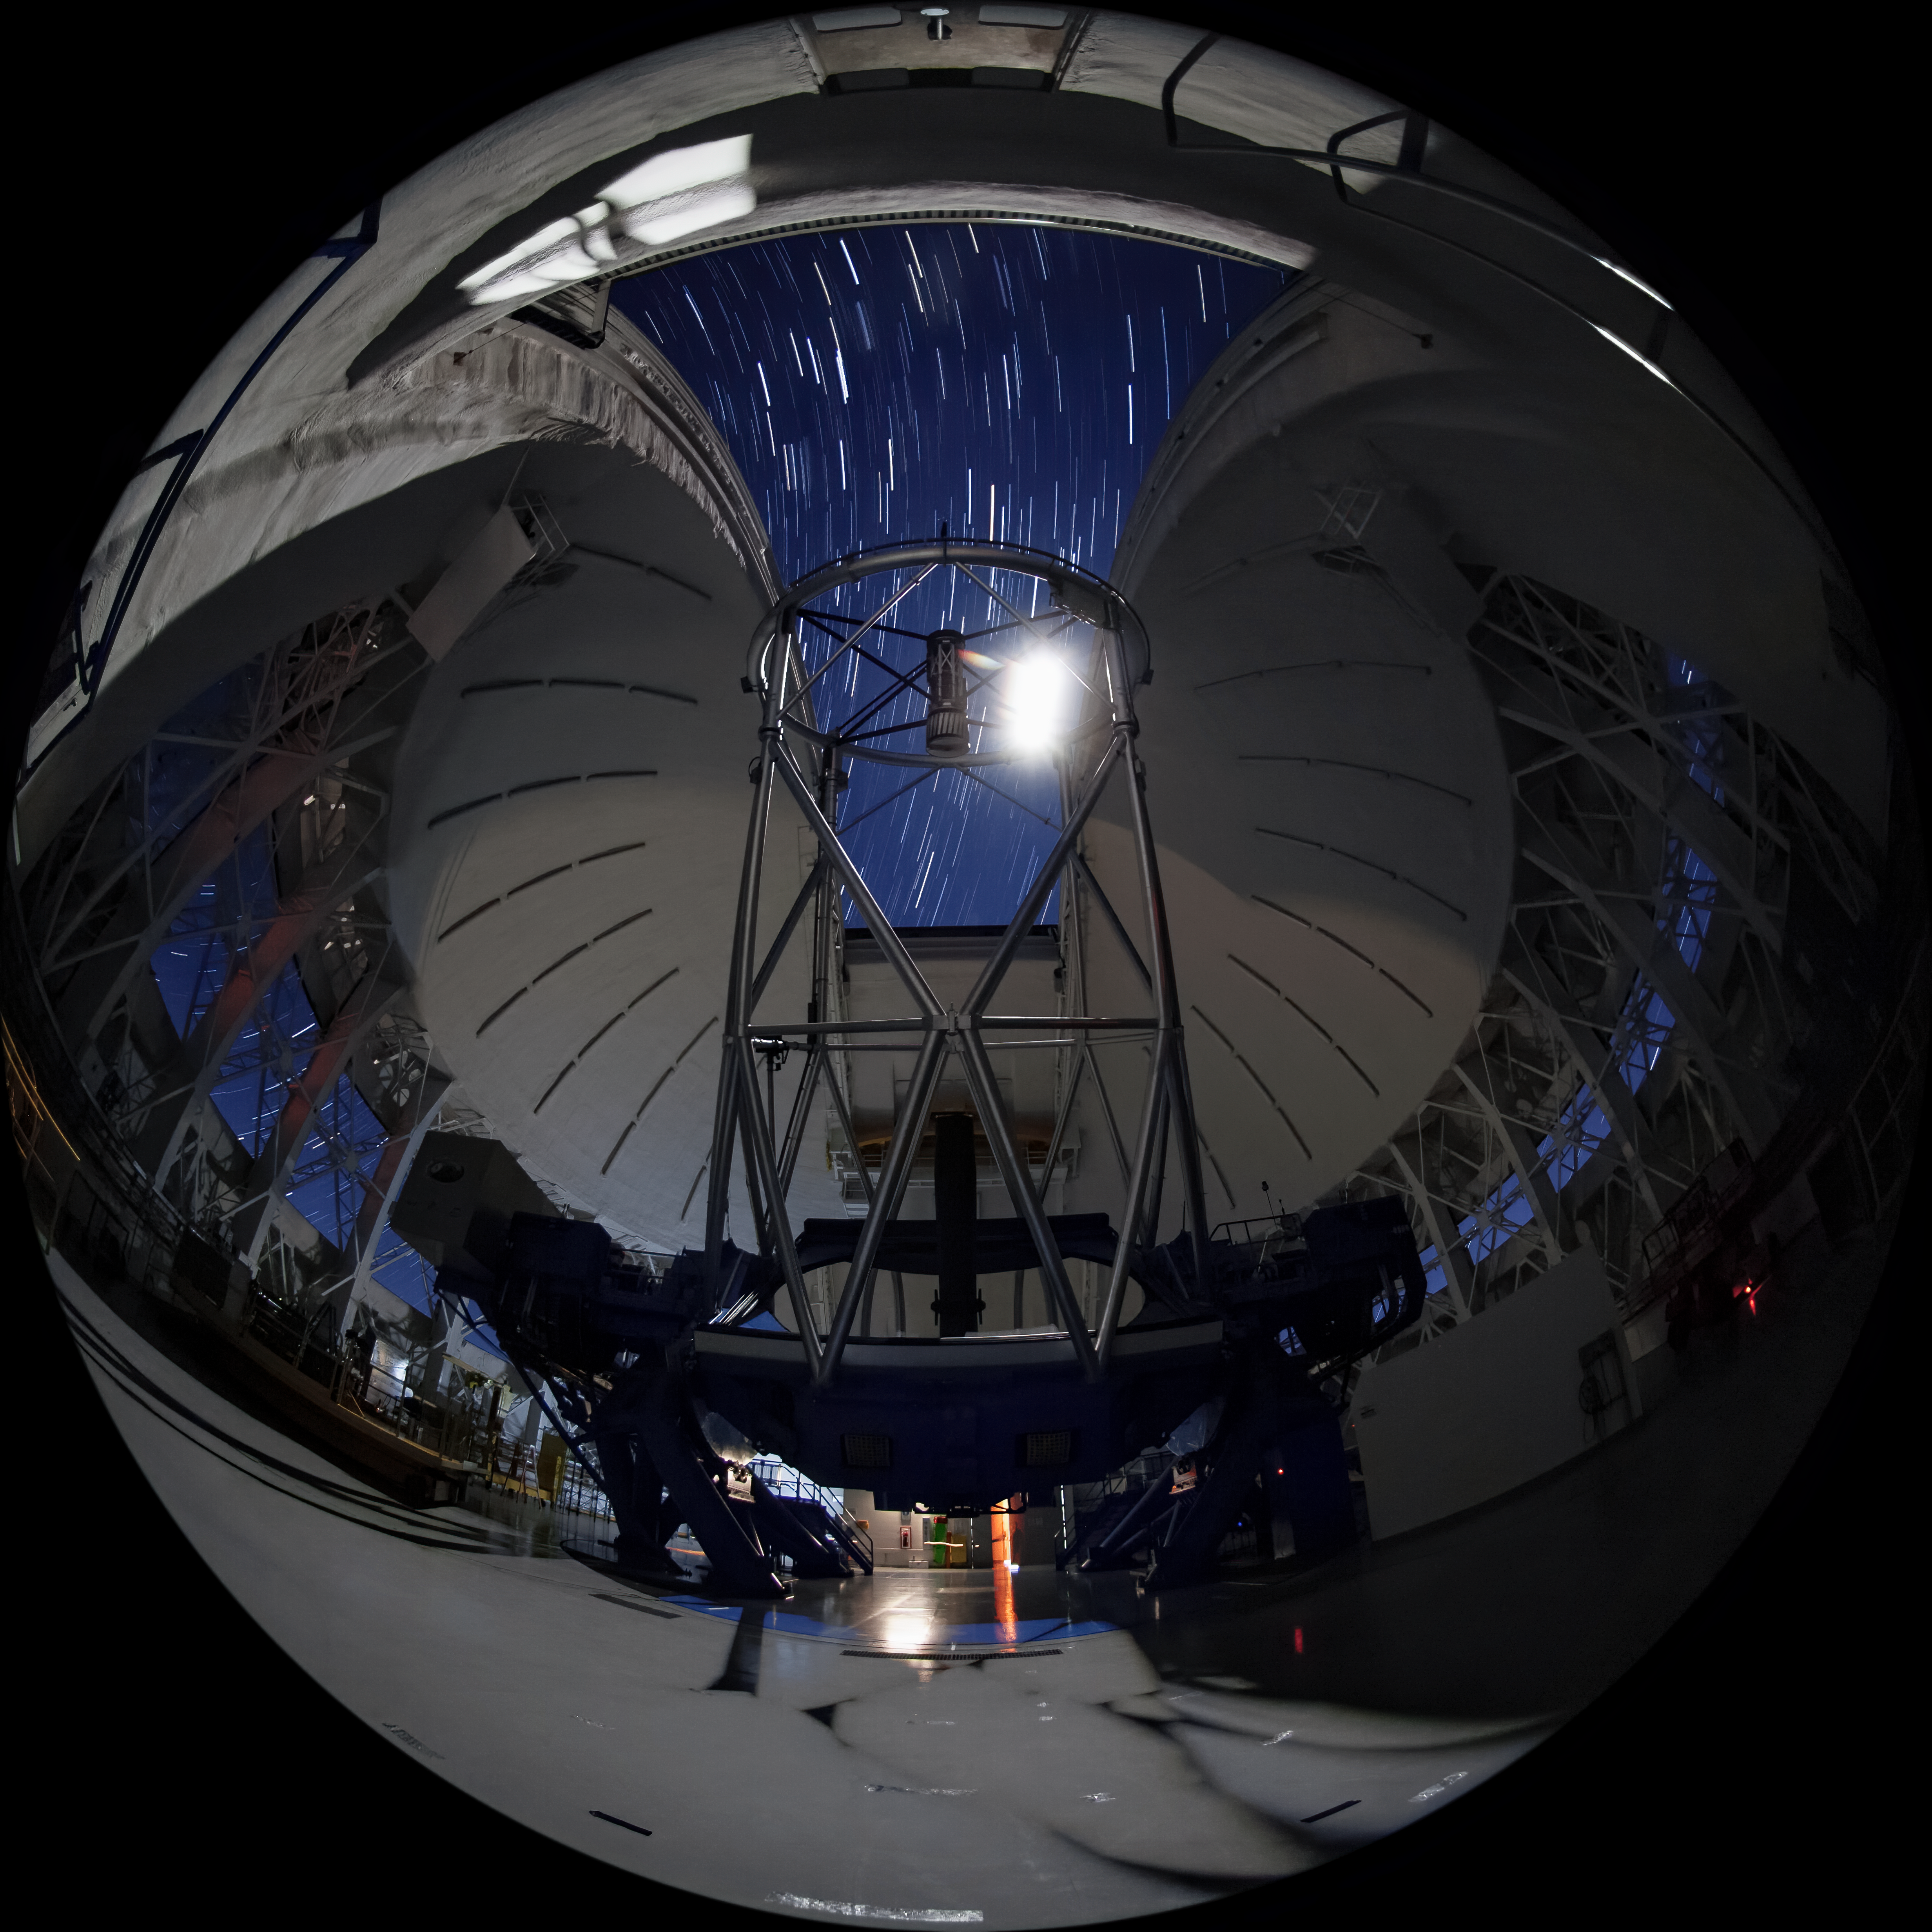

Gemini South Telescope

This image shows the Gemini South telescope, part of the International Gemini Observatory, a program of NSF NOIRLab.

Credit: International Gemini Observatory/NOIRLab/AURA/NSF/M. Paredes